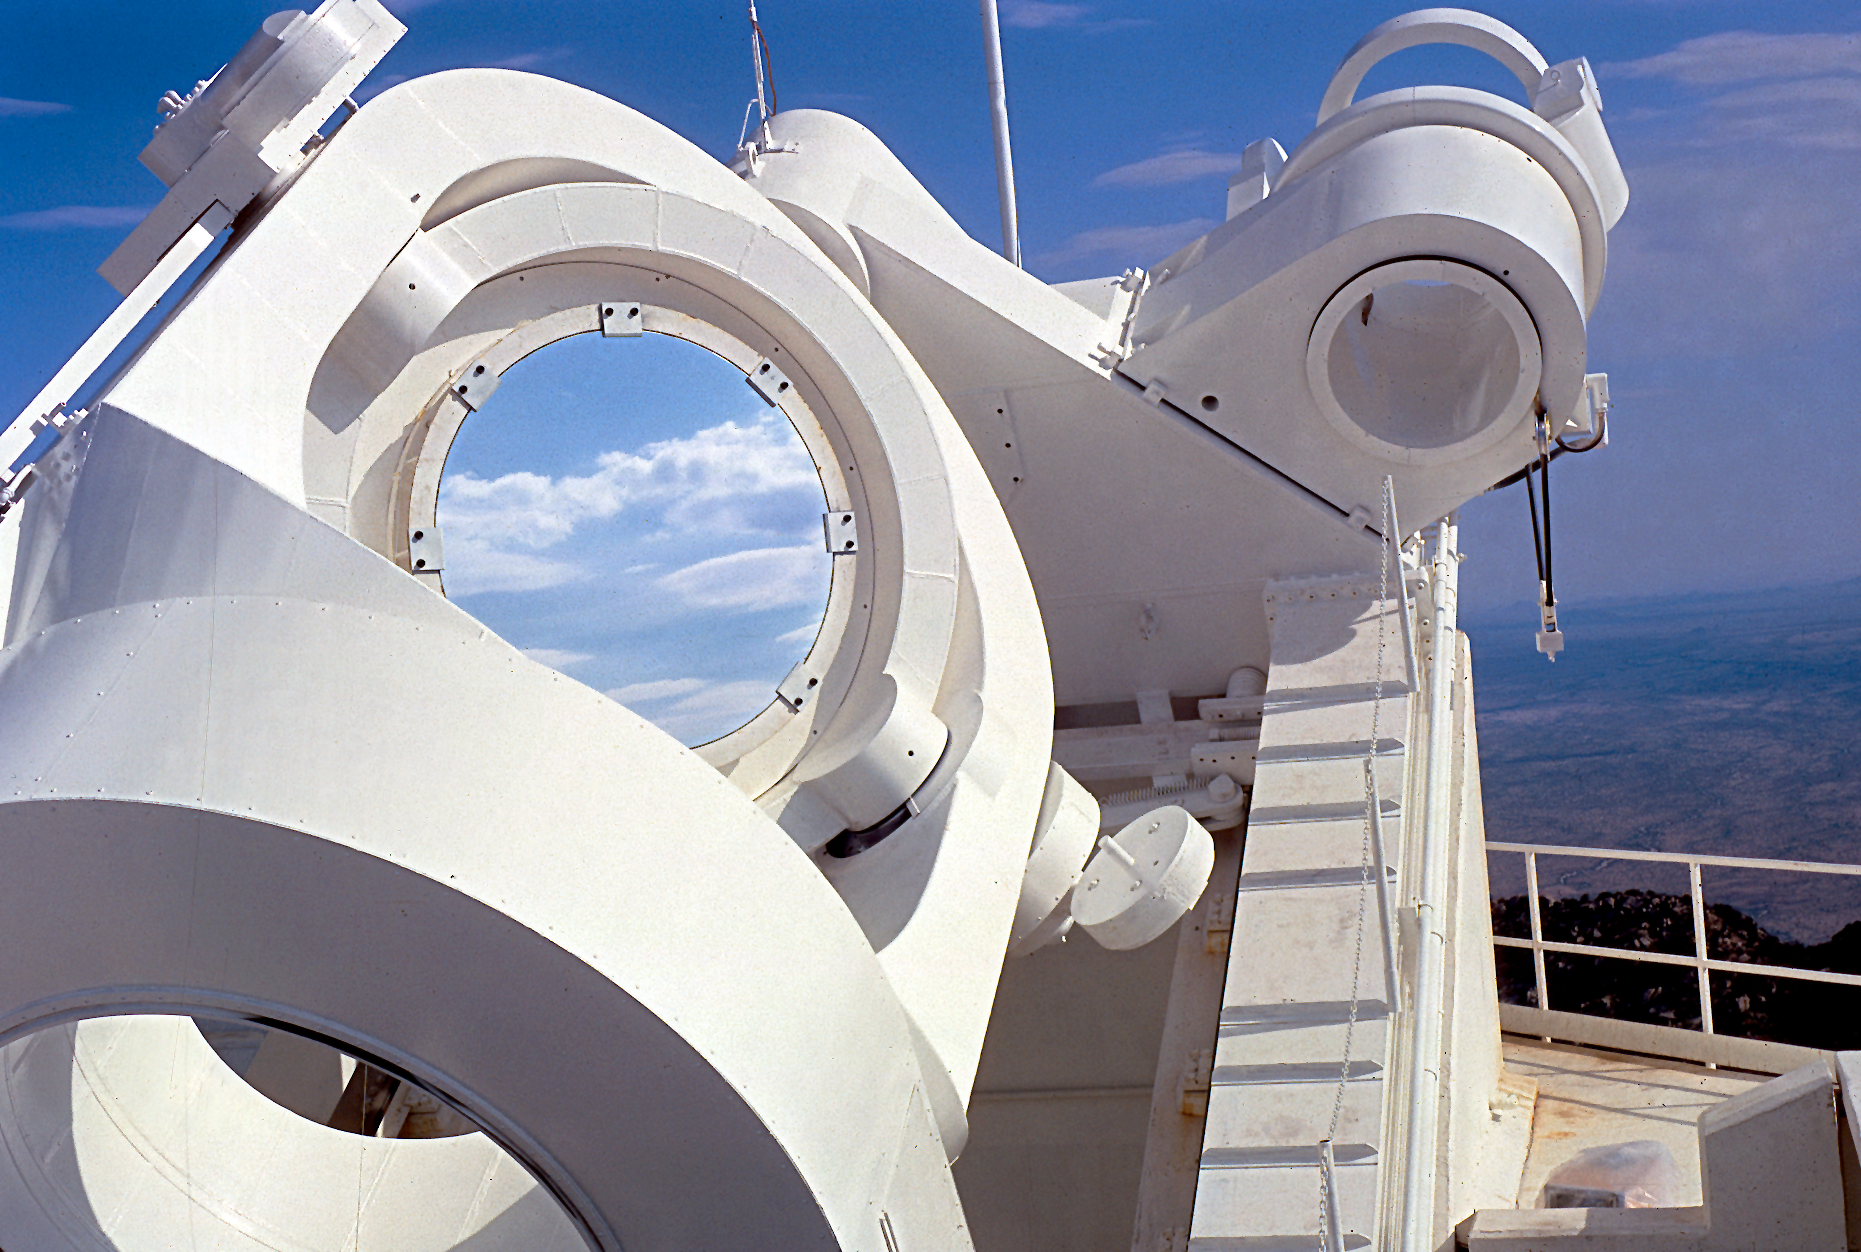

McMath-Pierce Solar Telescope heliostat

heliostat scanned from slide.

Credit: KPNO/NOIRLab/NSF/AURA/P. Marenfeld